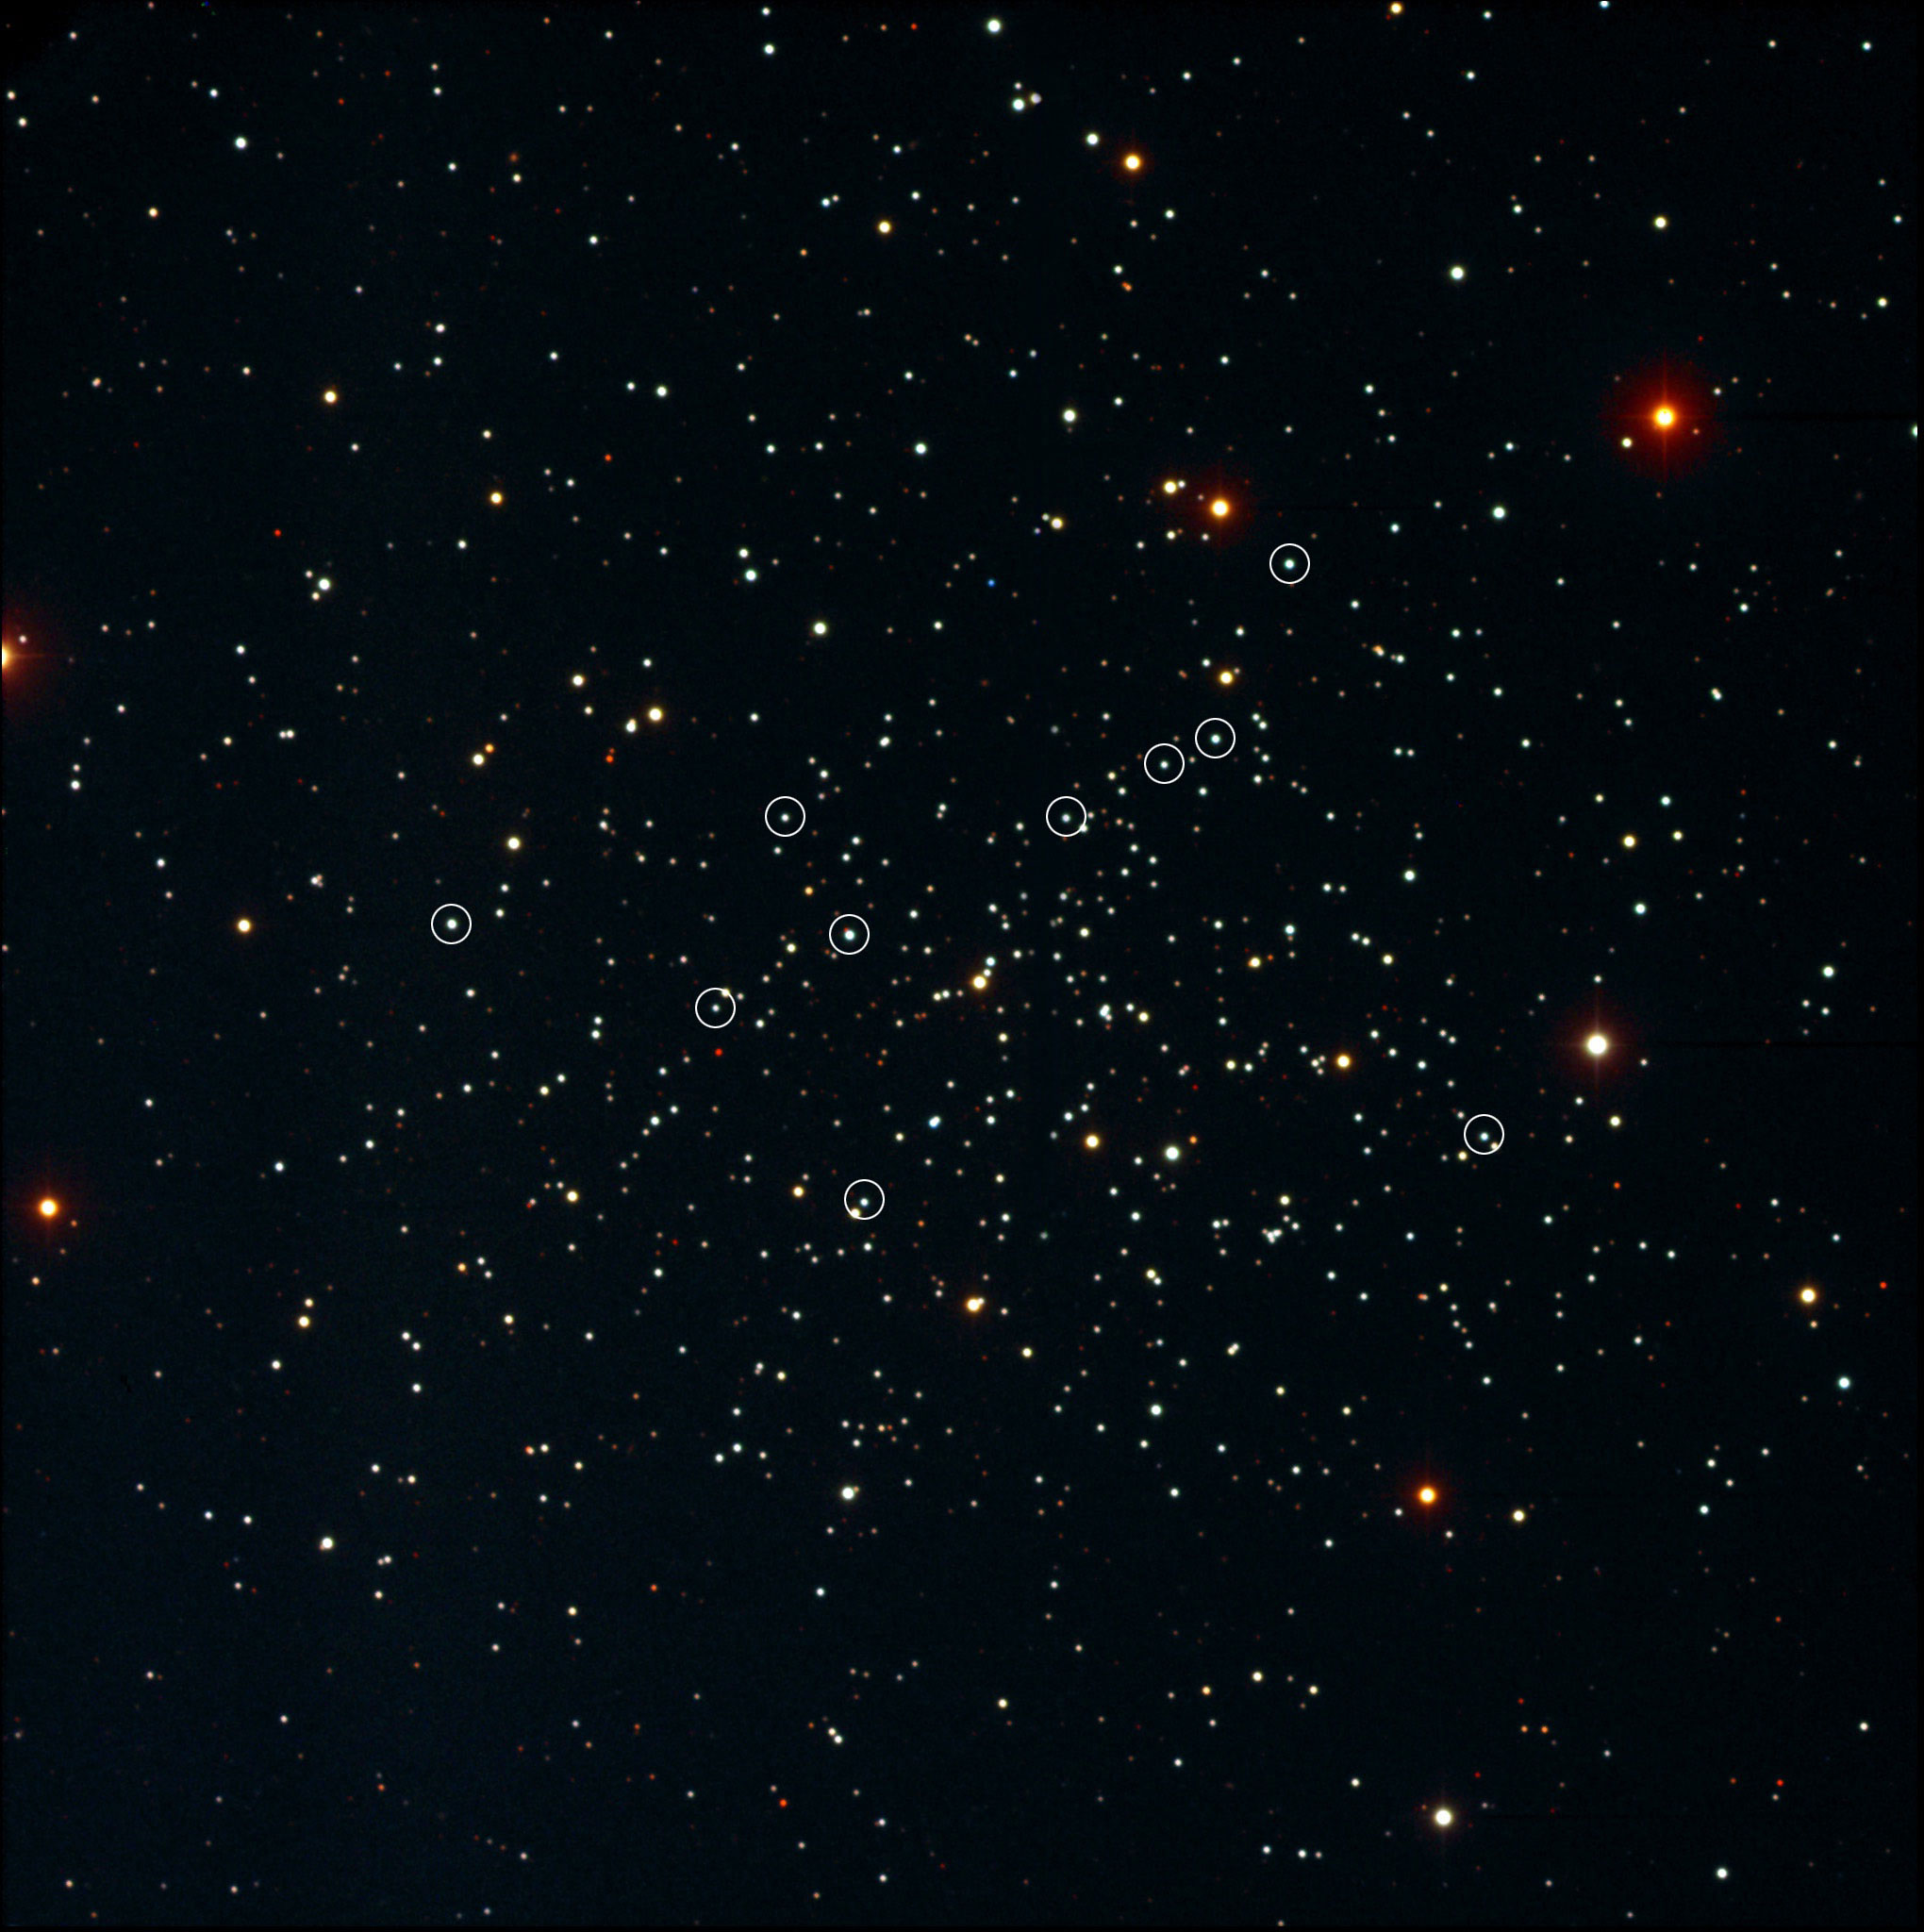

Blue Stragglers shown to form from mass transfer in Binary systems

This image of the open star cluster NGC 188 was taken at the WIYN 0.9m in V, B and I. The blue stragglers discussed in this paper are circled.

Credit: NOIRLab/NSF/AURA/K. Garmany & F. Haase